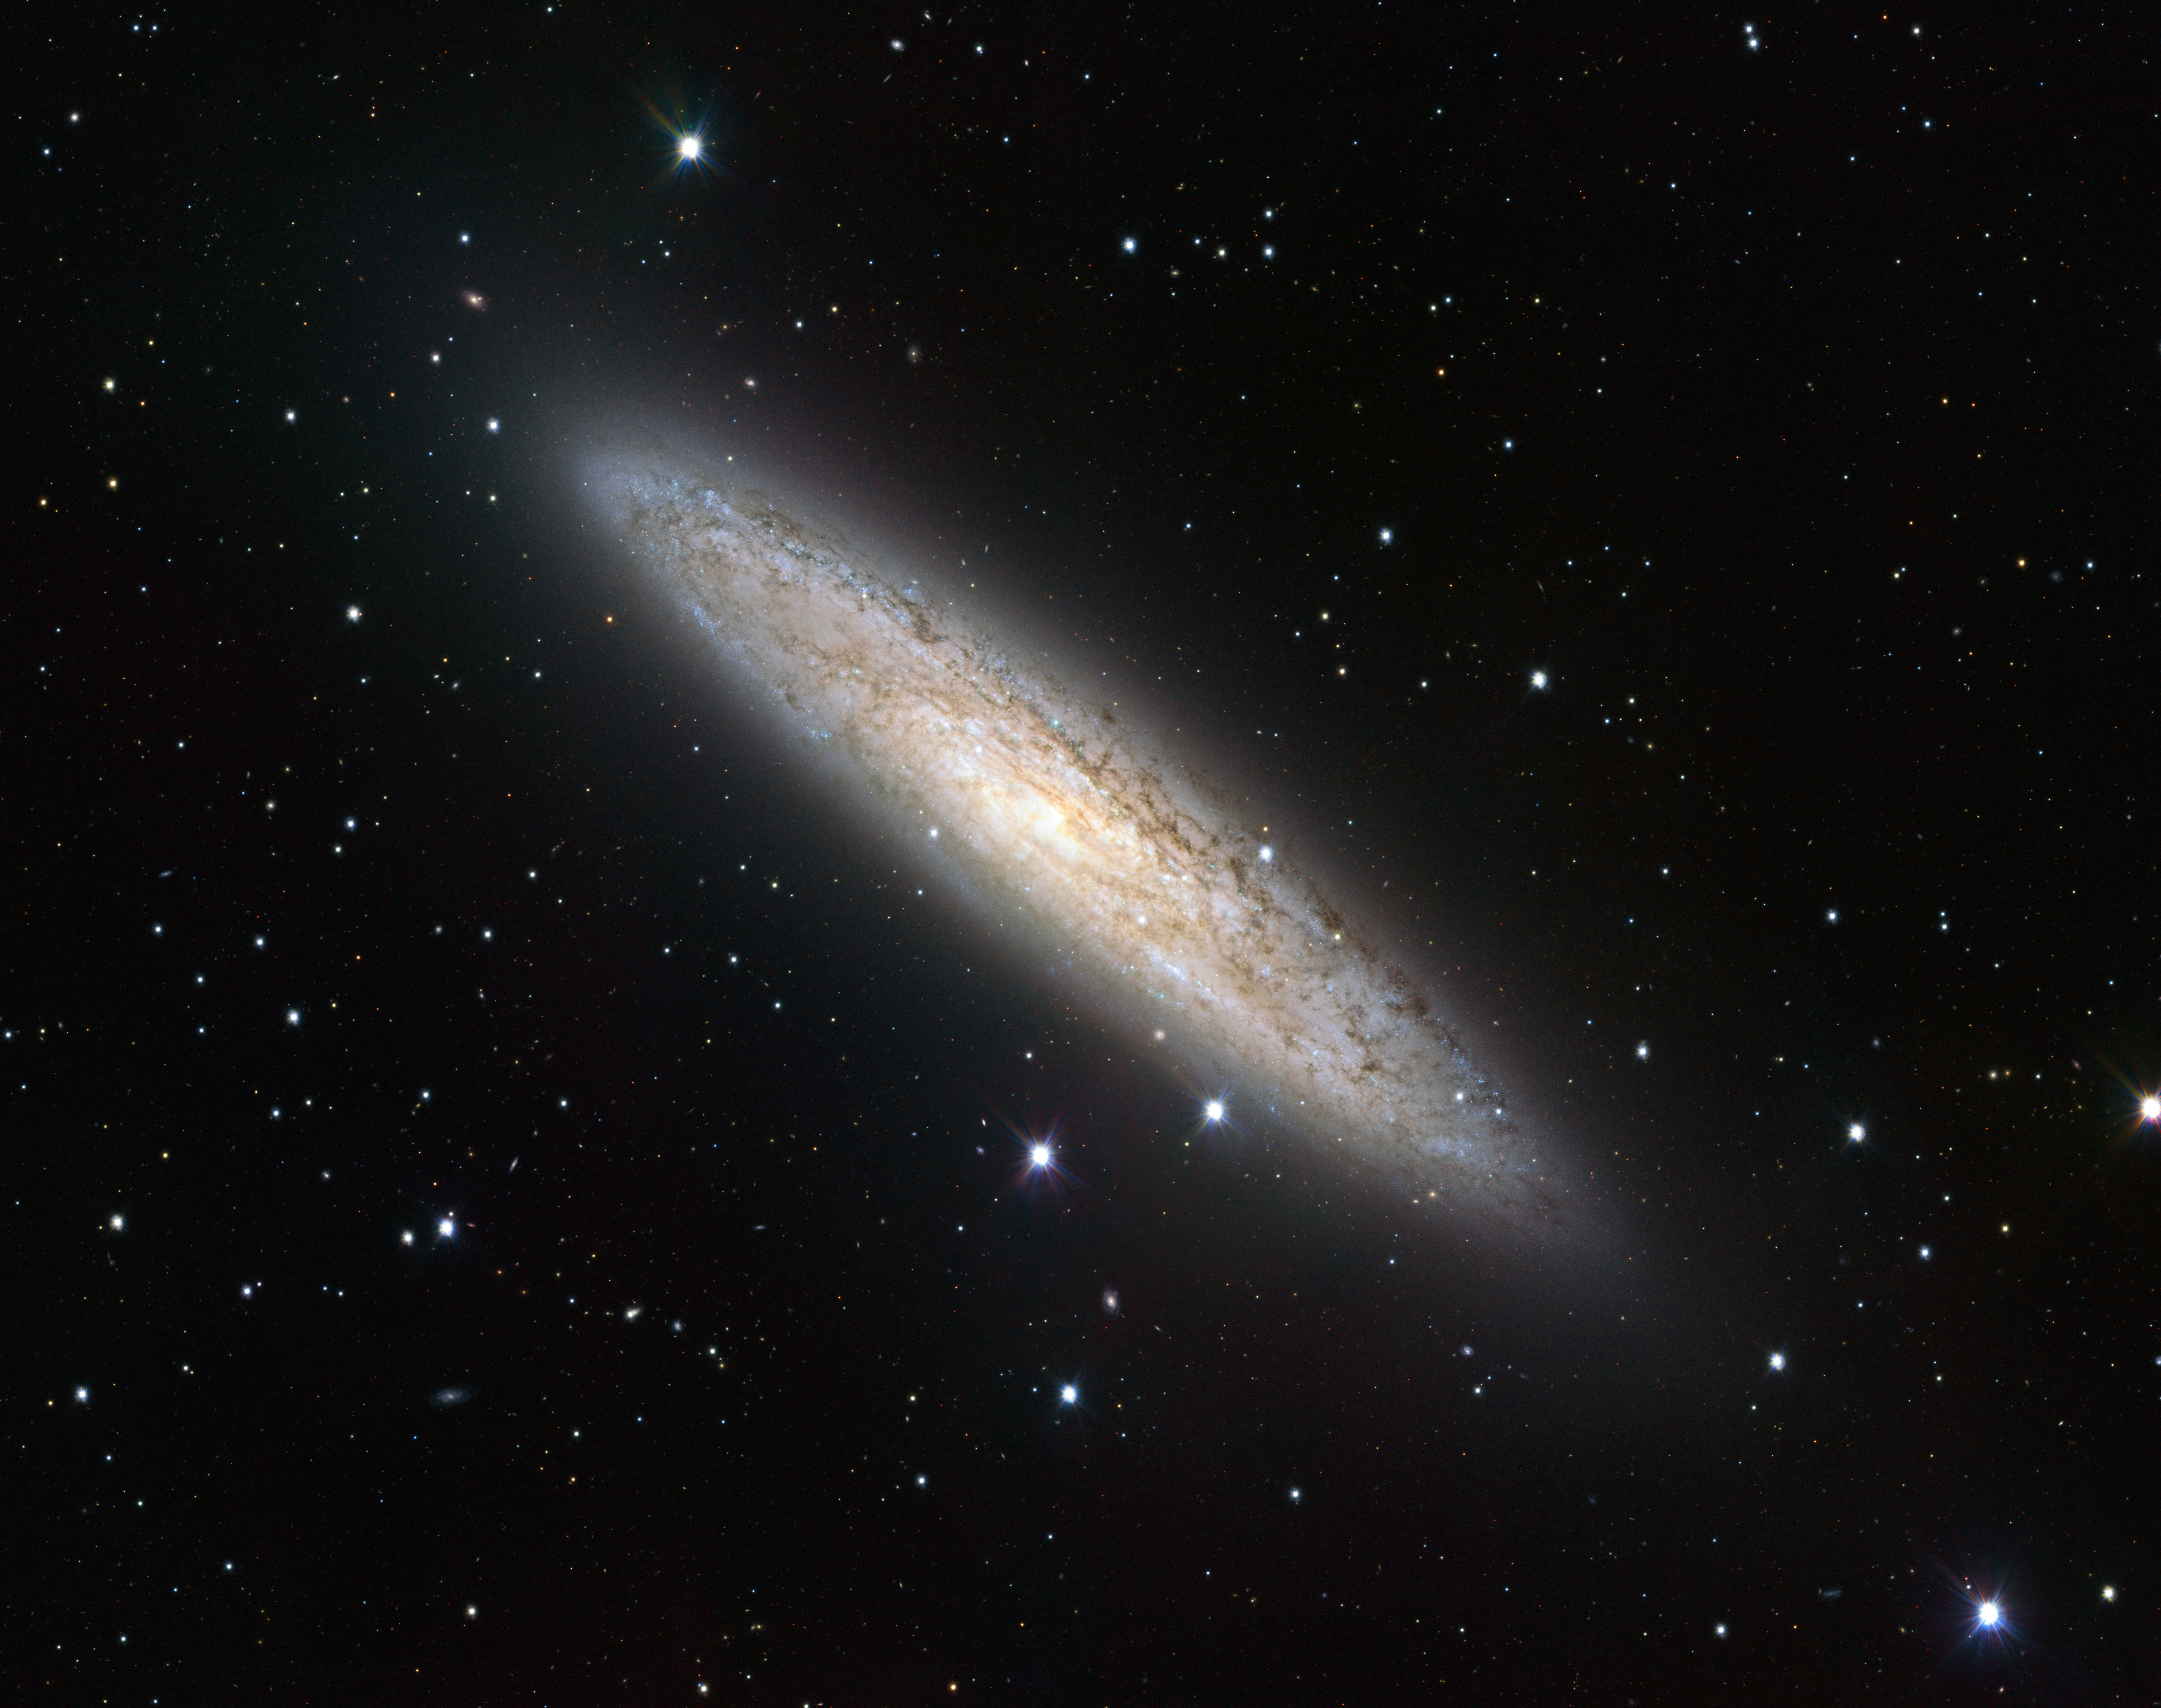

Wide-field view of NGC 253 from the VLT Survey Telescope

The VLT Survey Telescope (VST) has captured in sharp detail the beauty of the nearby spiral galaxy NGC 253. This new portrait is probably the best wide-field view of this object and its surroundings ever taken. It demonstrates that the VST, the newest telescope at ESO's Paranal Observatory, provides broad views of the sky while also offering impressive image quality. Luminous regions of ongoing star formation are spread throughout NGC 253, which is pumping out new stars at a furious pace. The data were processed using the VST-Tube system developed by A. Grado and collaborators at the INAF-Capodimonte Observatory

Credit: ESO/INAF-VST Acknowledgement: A. Grado/L. Limatola/INAF-Capodimonte Observatory